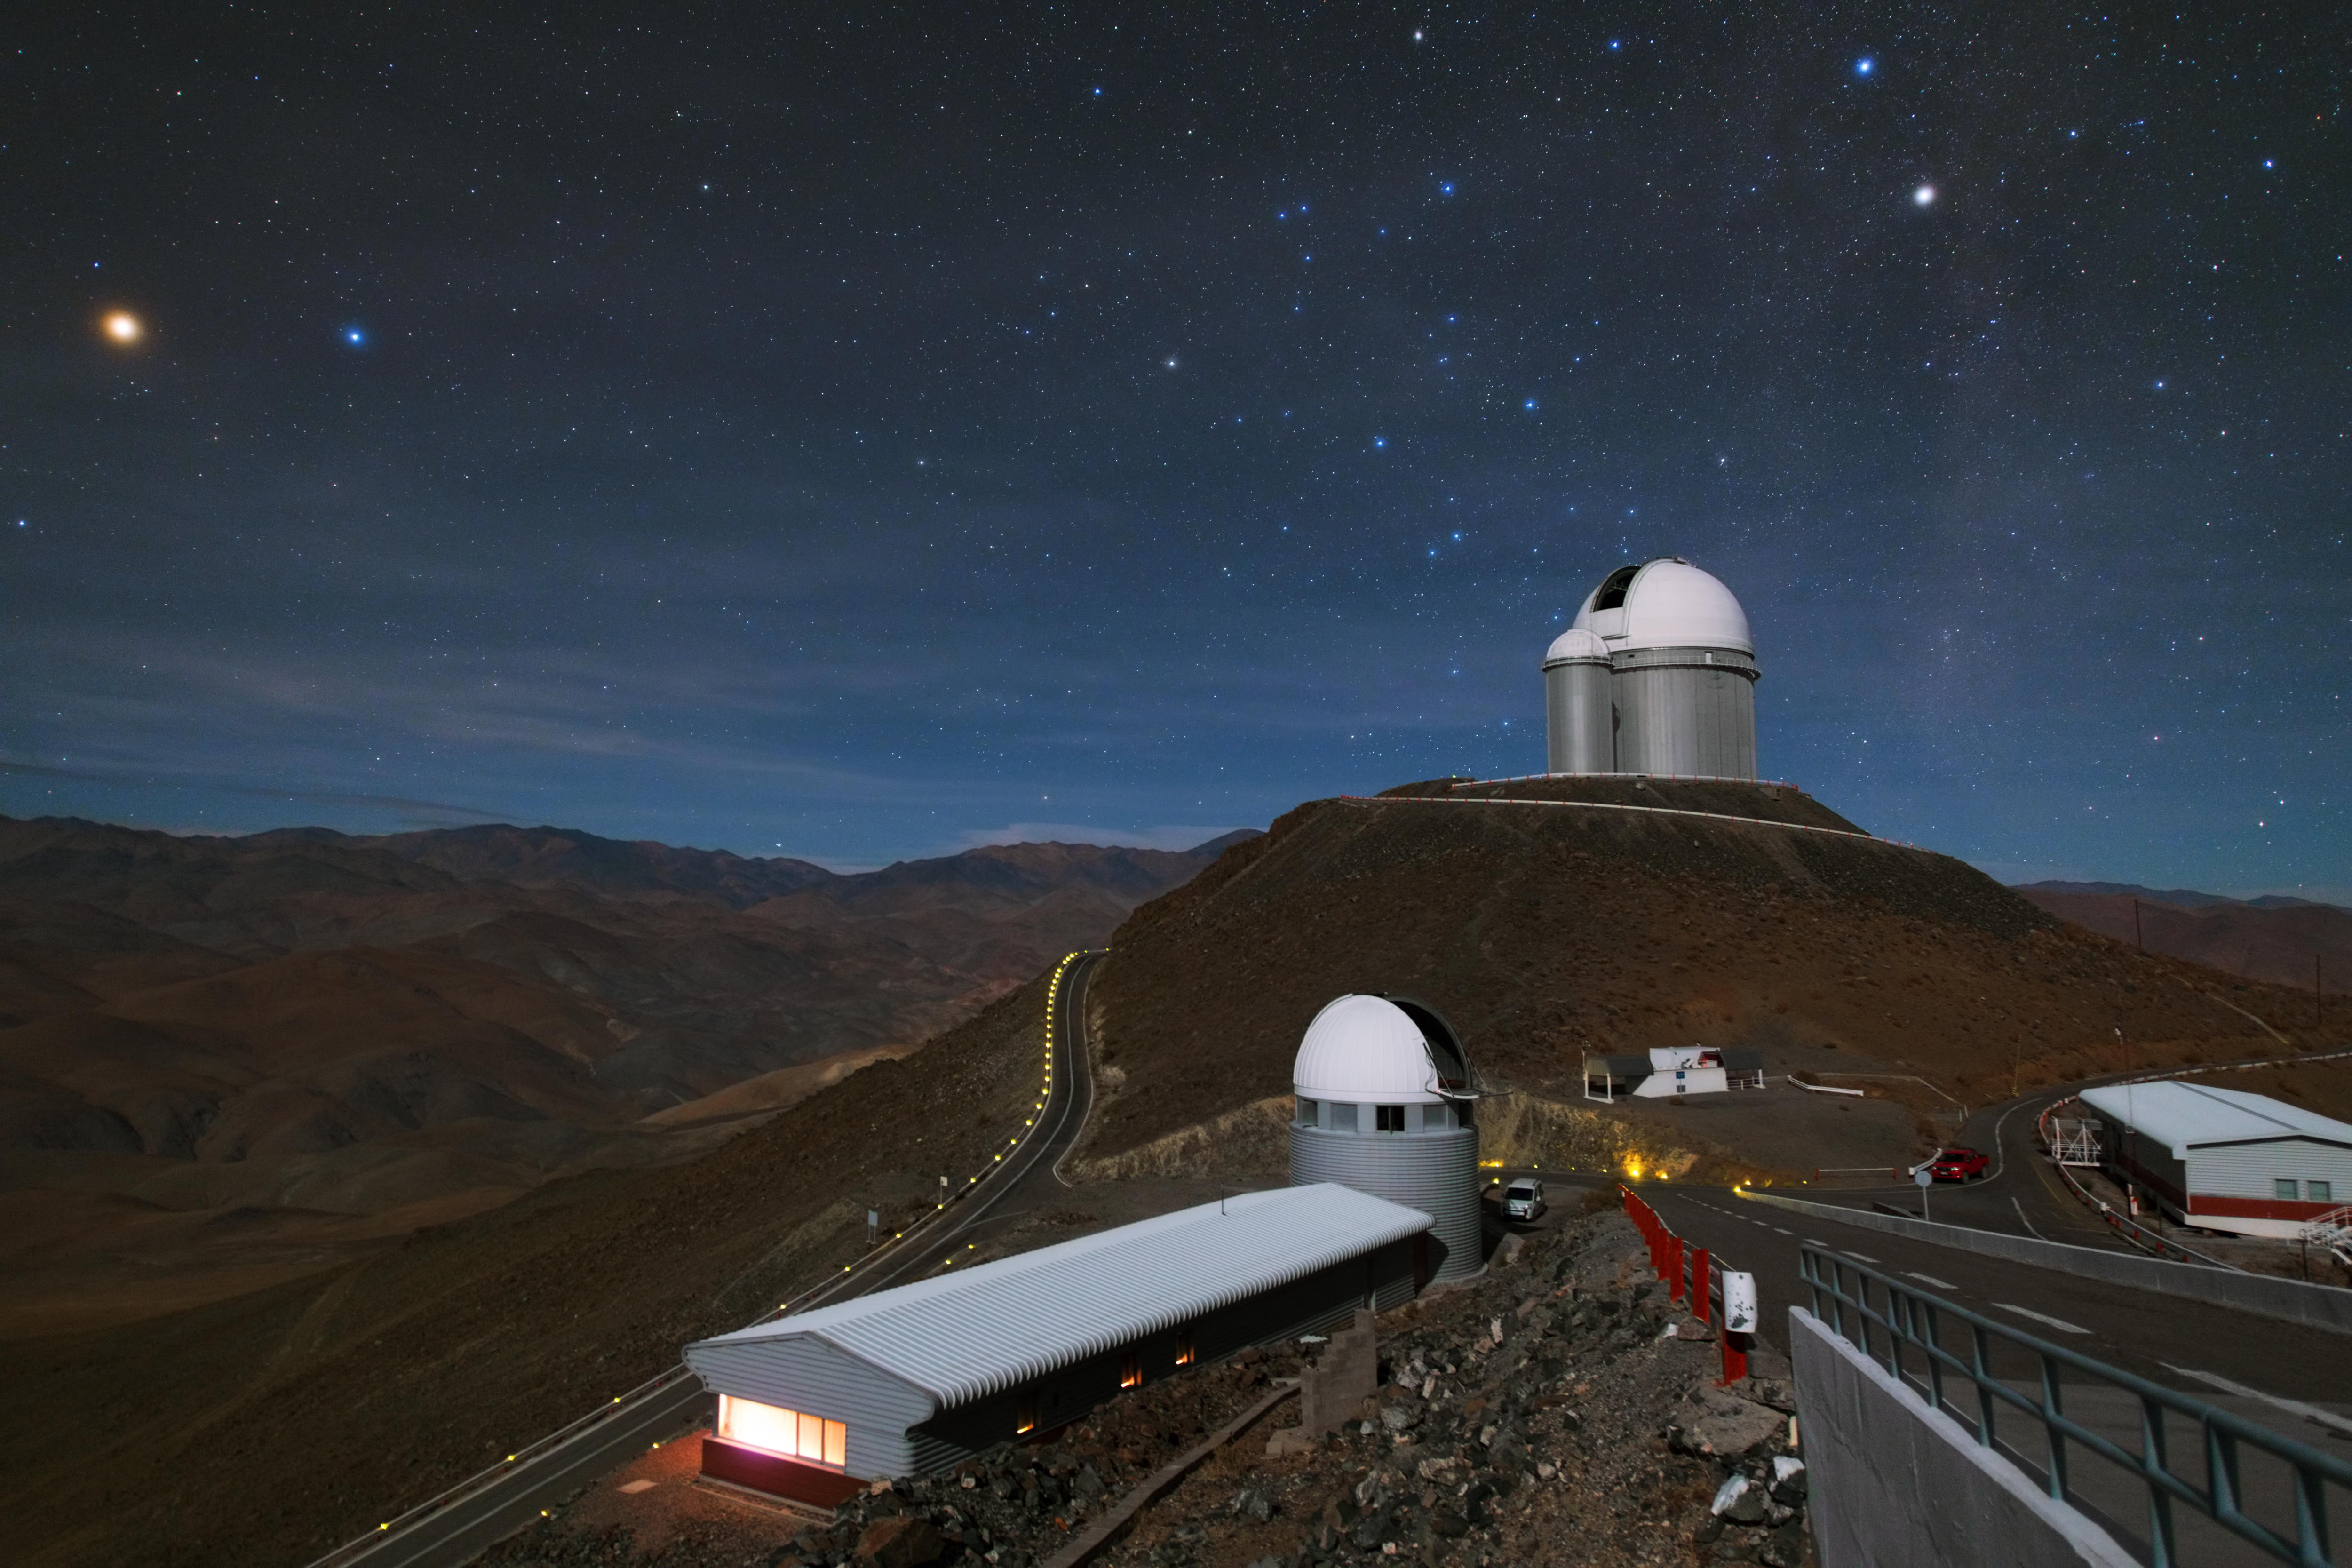

Two domes in the Atacama Desert

This image shows the Swiss 1.2-metre Leonhard Euler Telescope in the foreground and the ESO 3.6-metre telescope higher up in the back. These two telescopes are part of the La Silla Observatory that is located in the vast landscape of the Atacama desert in Chile.

Credit: Y. Beletsky (LCO)/ESO